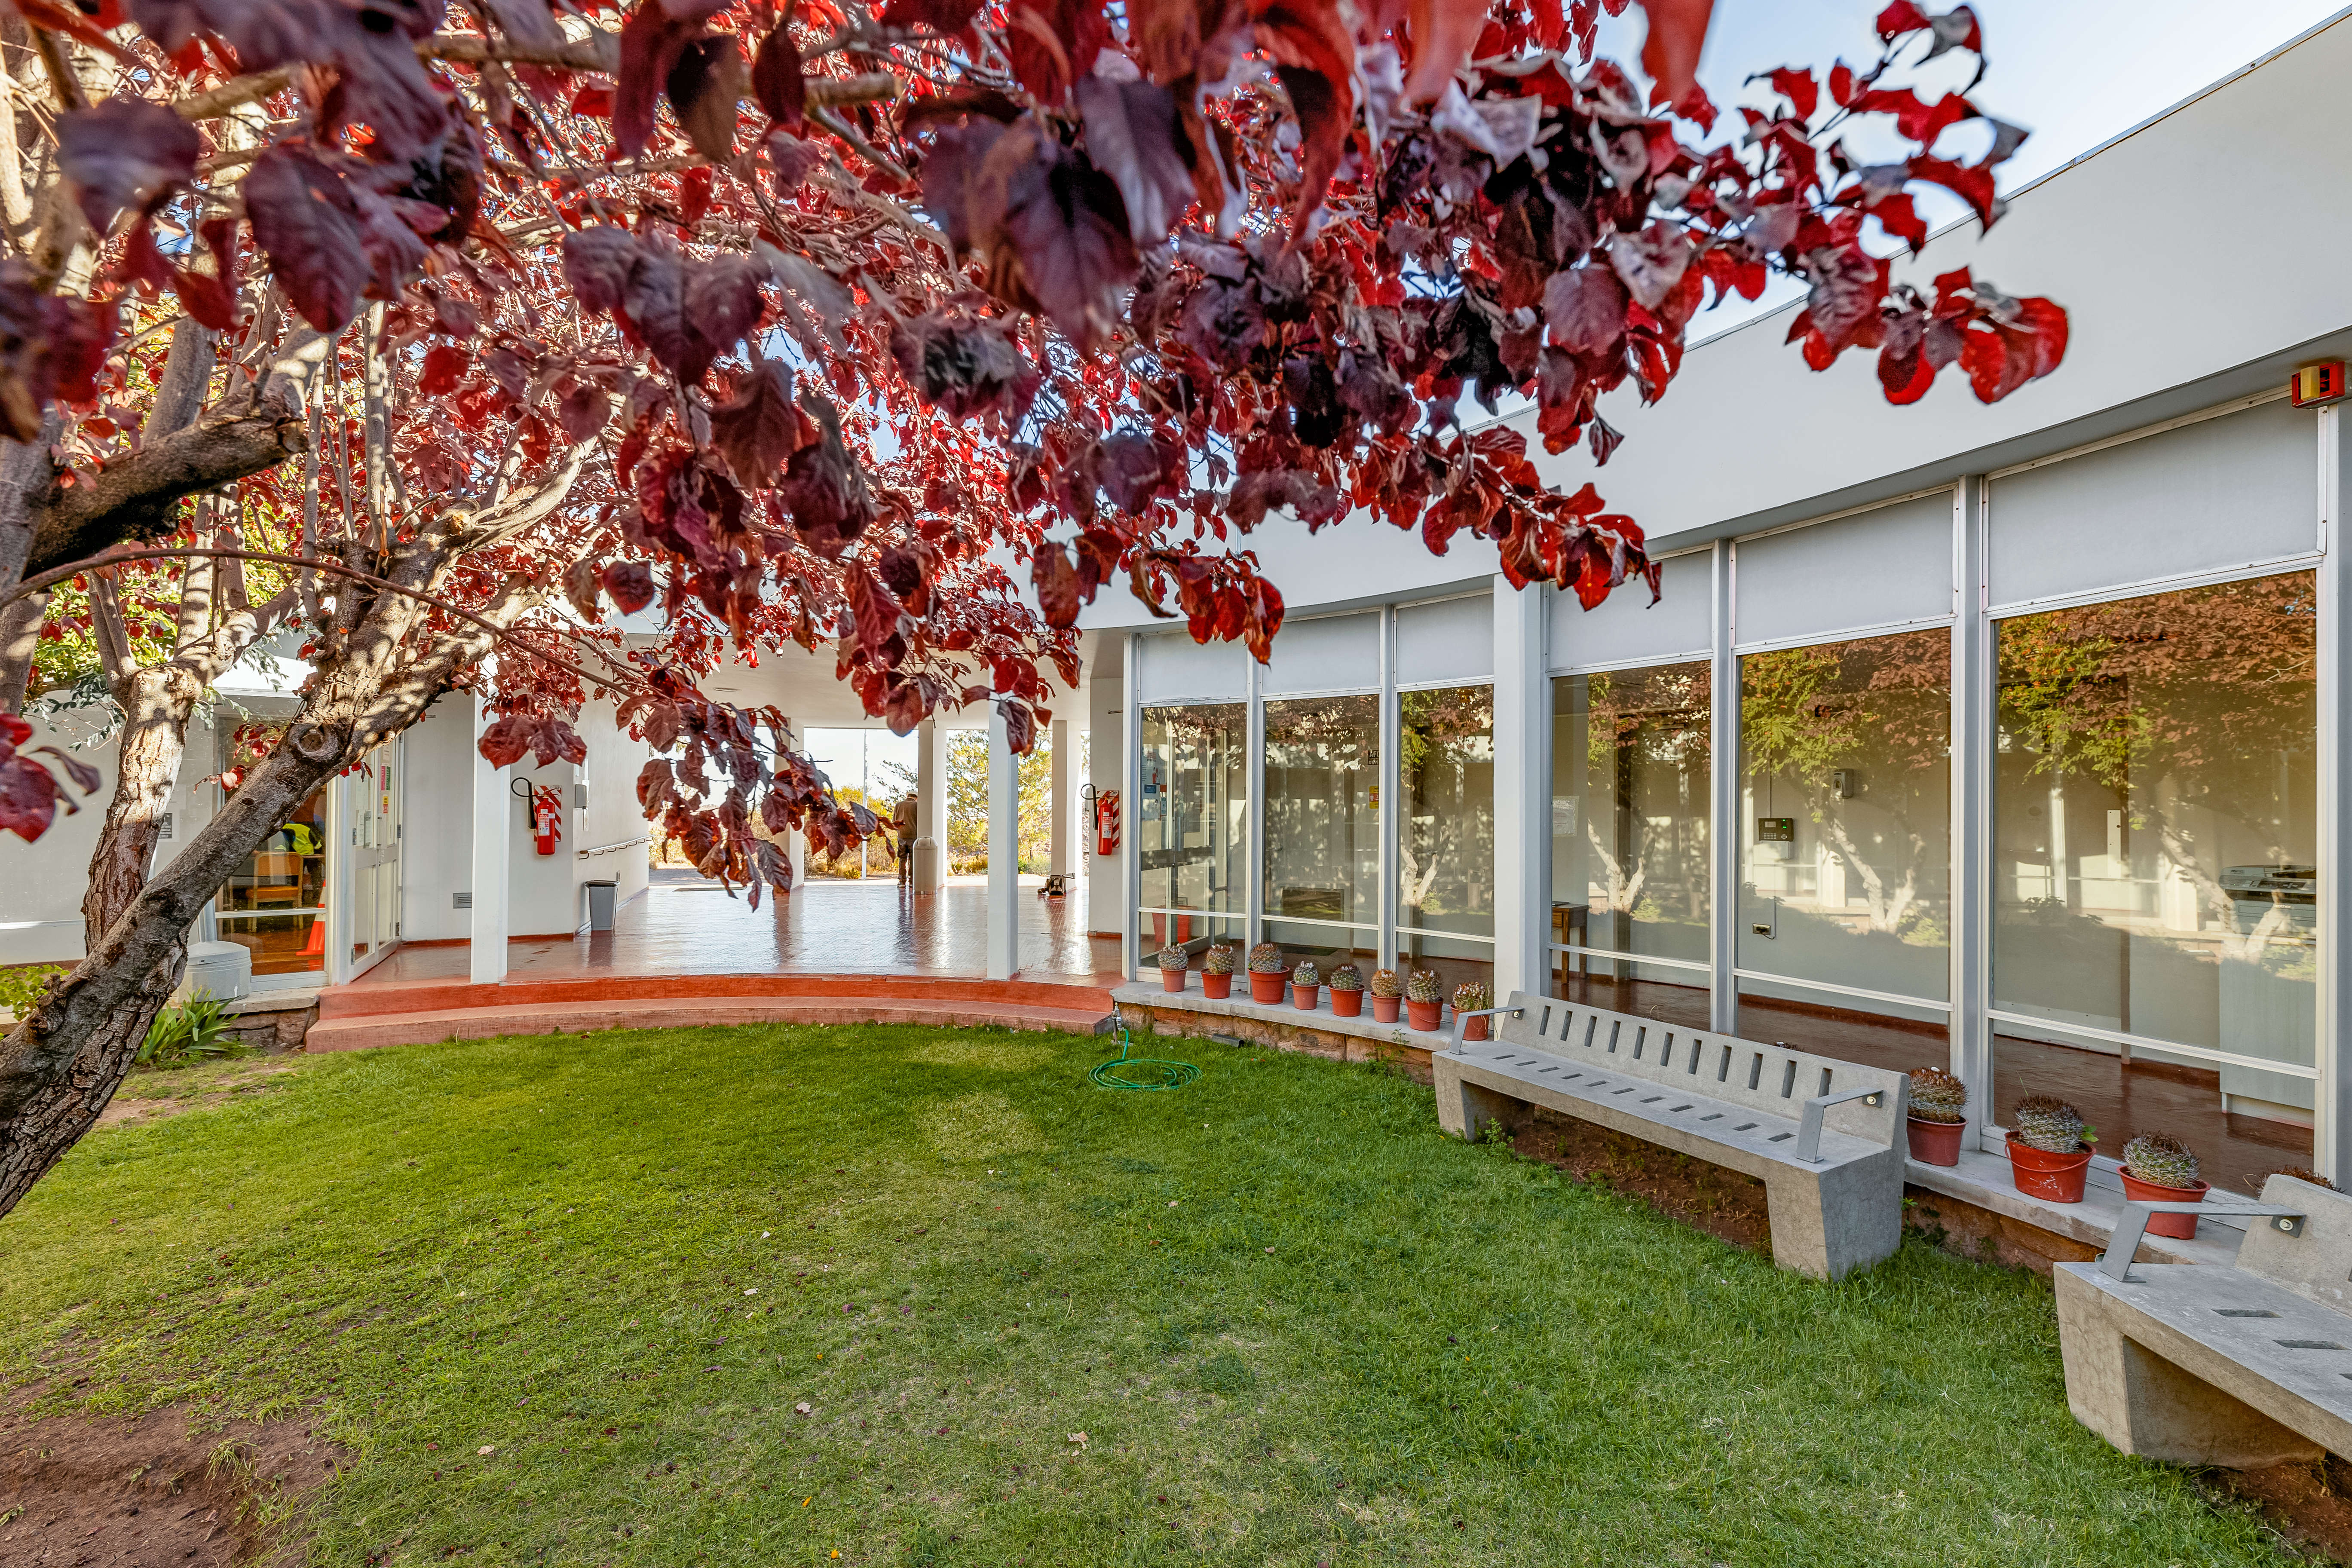

CTIO Round Office Building

The courtyard of the Round Office Building at CTIO.

Credit: CTIO/NOIRLab/NSF/AURA/T. Slovinský